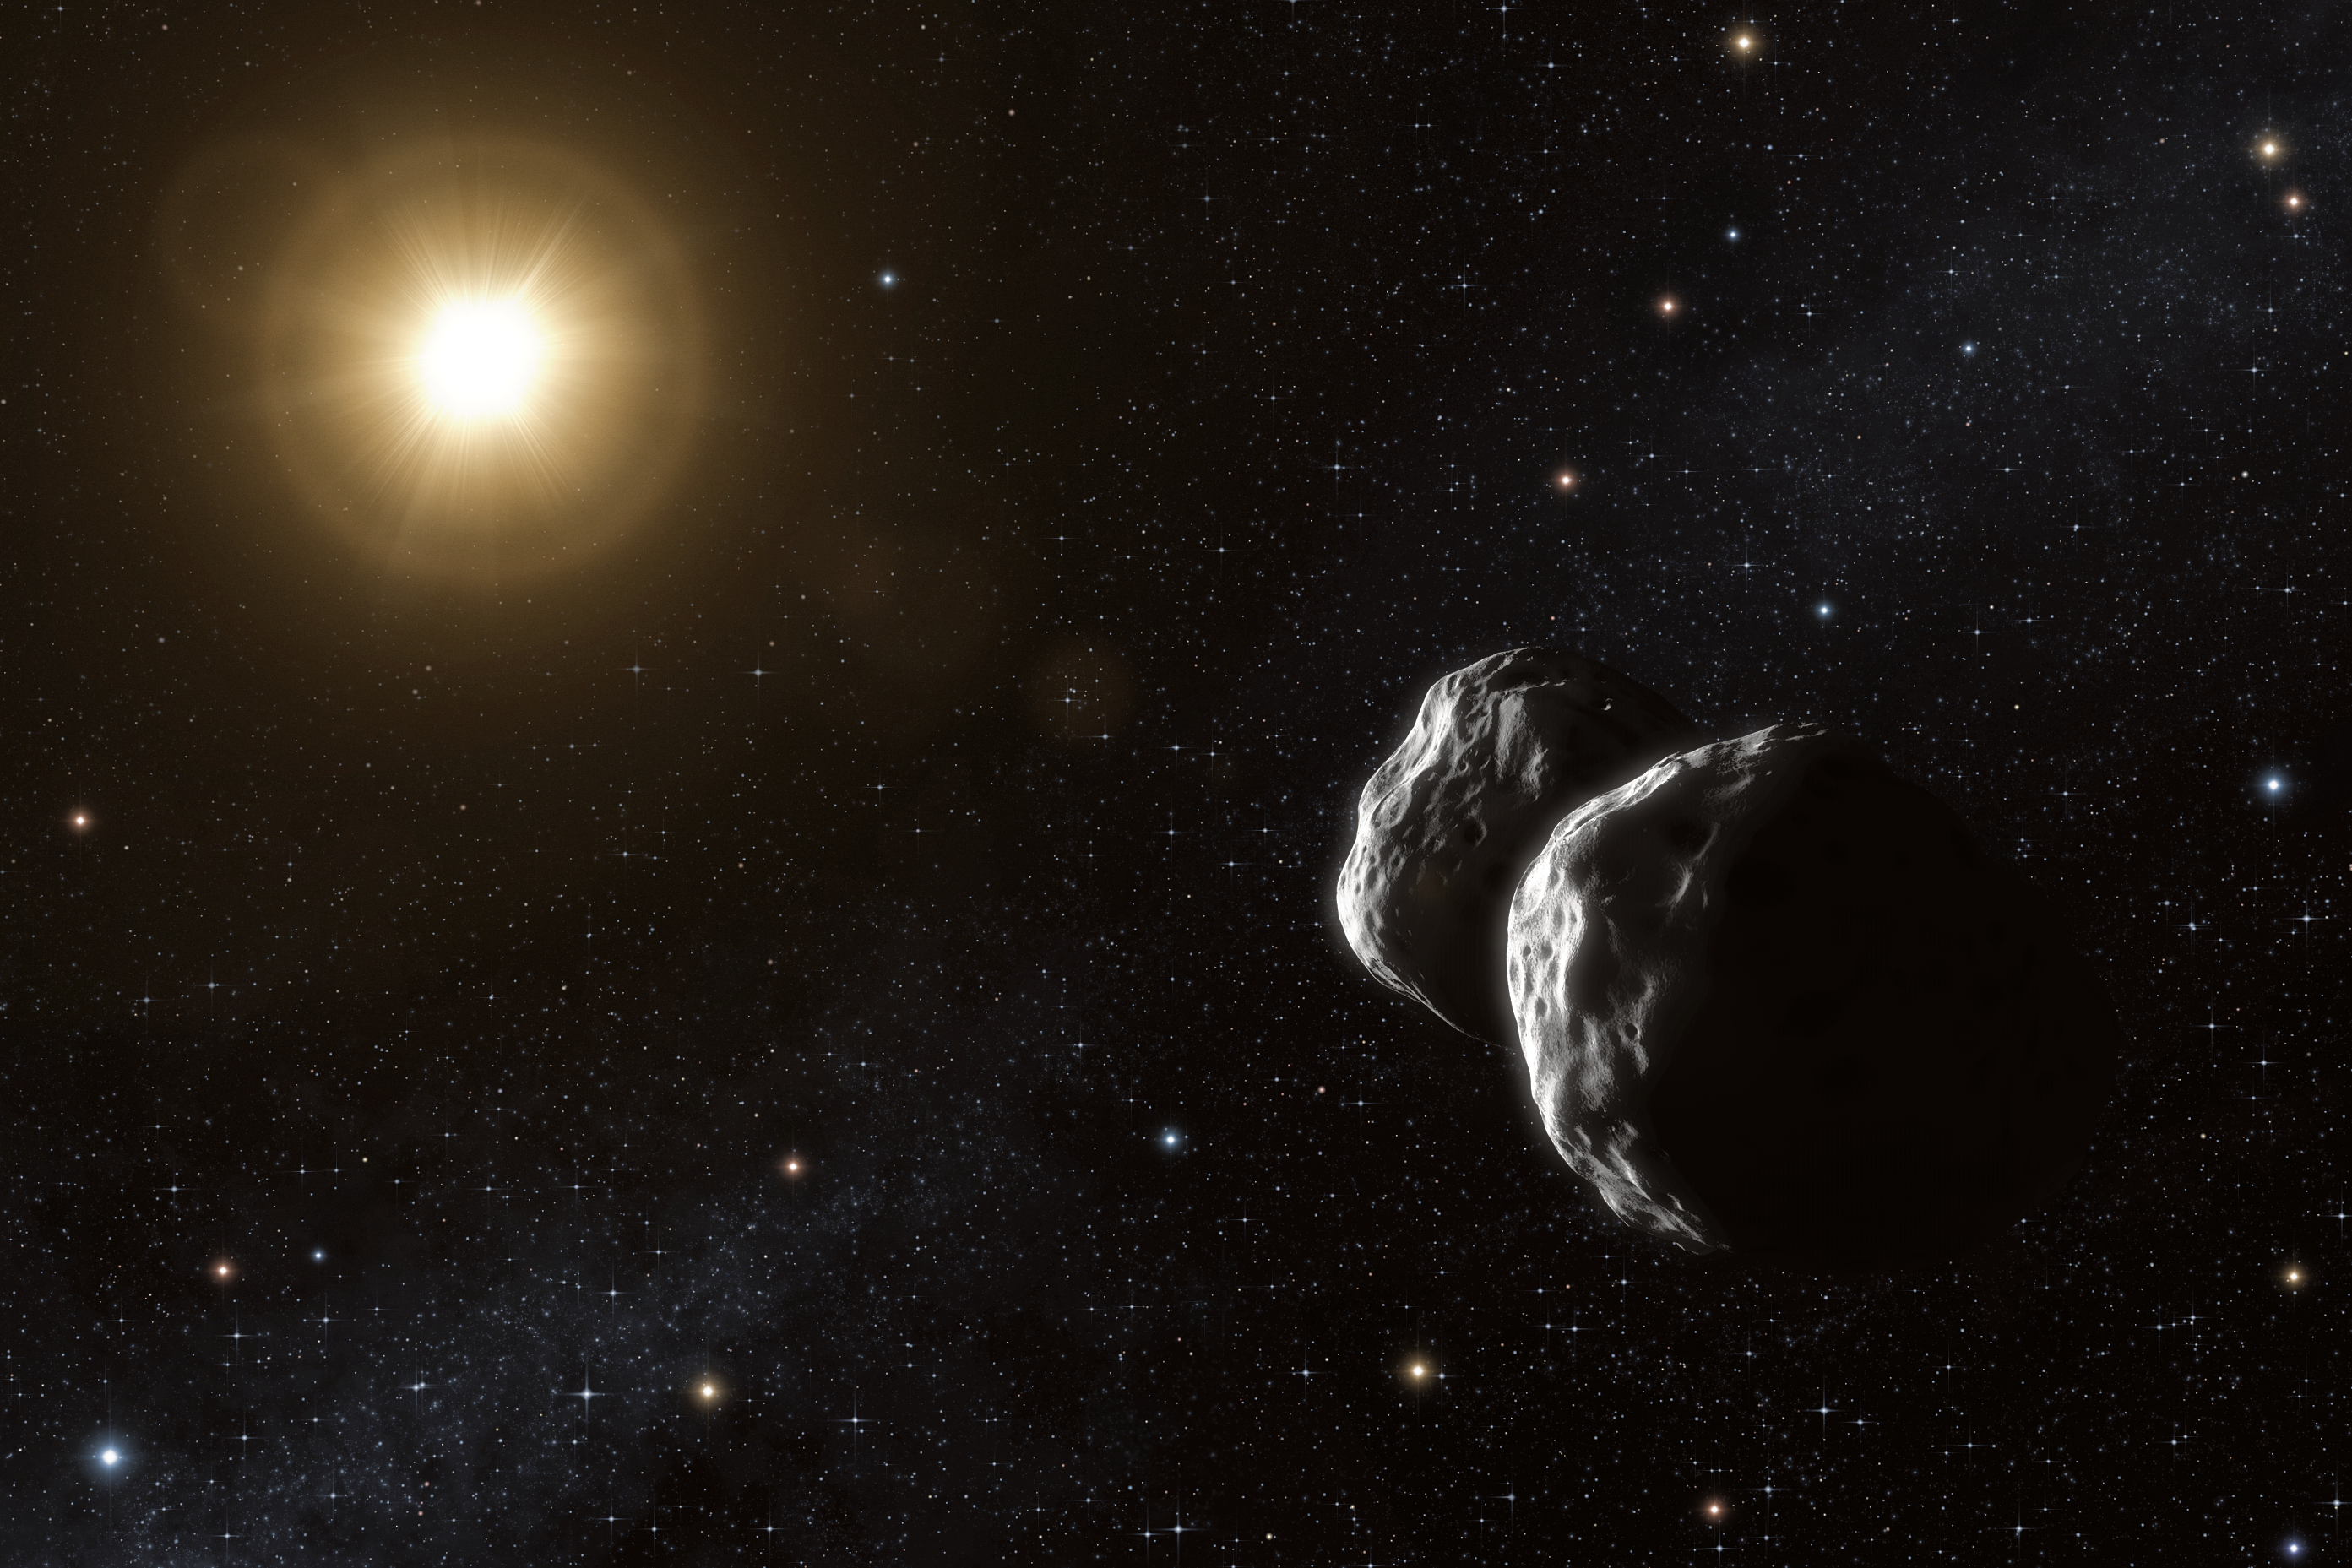

Asteroid Barbara (artist's impression)

Artist’s impression of the asteroid (234) Barbara. Thanks to a unique method that uses ESO’s Very Large Telescope Interferometer, astronomers have been able to measure sizes of small asteroids in the main belt for the first time. Their observations also suggest that Barbara has a complex concave shape, best modelled as two bodies that may possibly be in contact.

Credit: ESO/L. Calçada